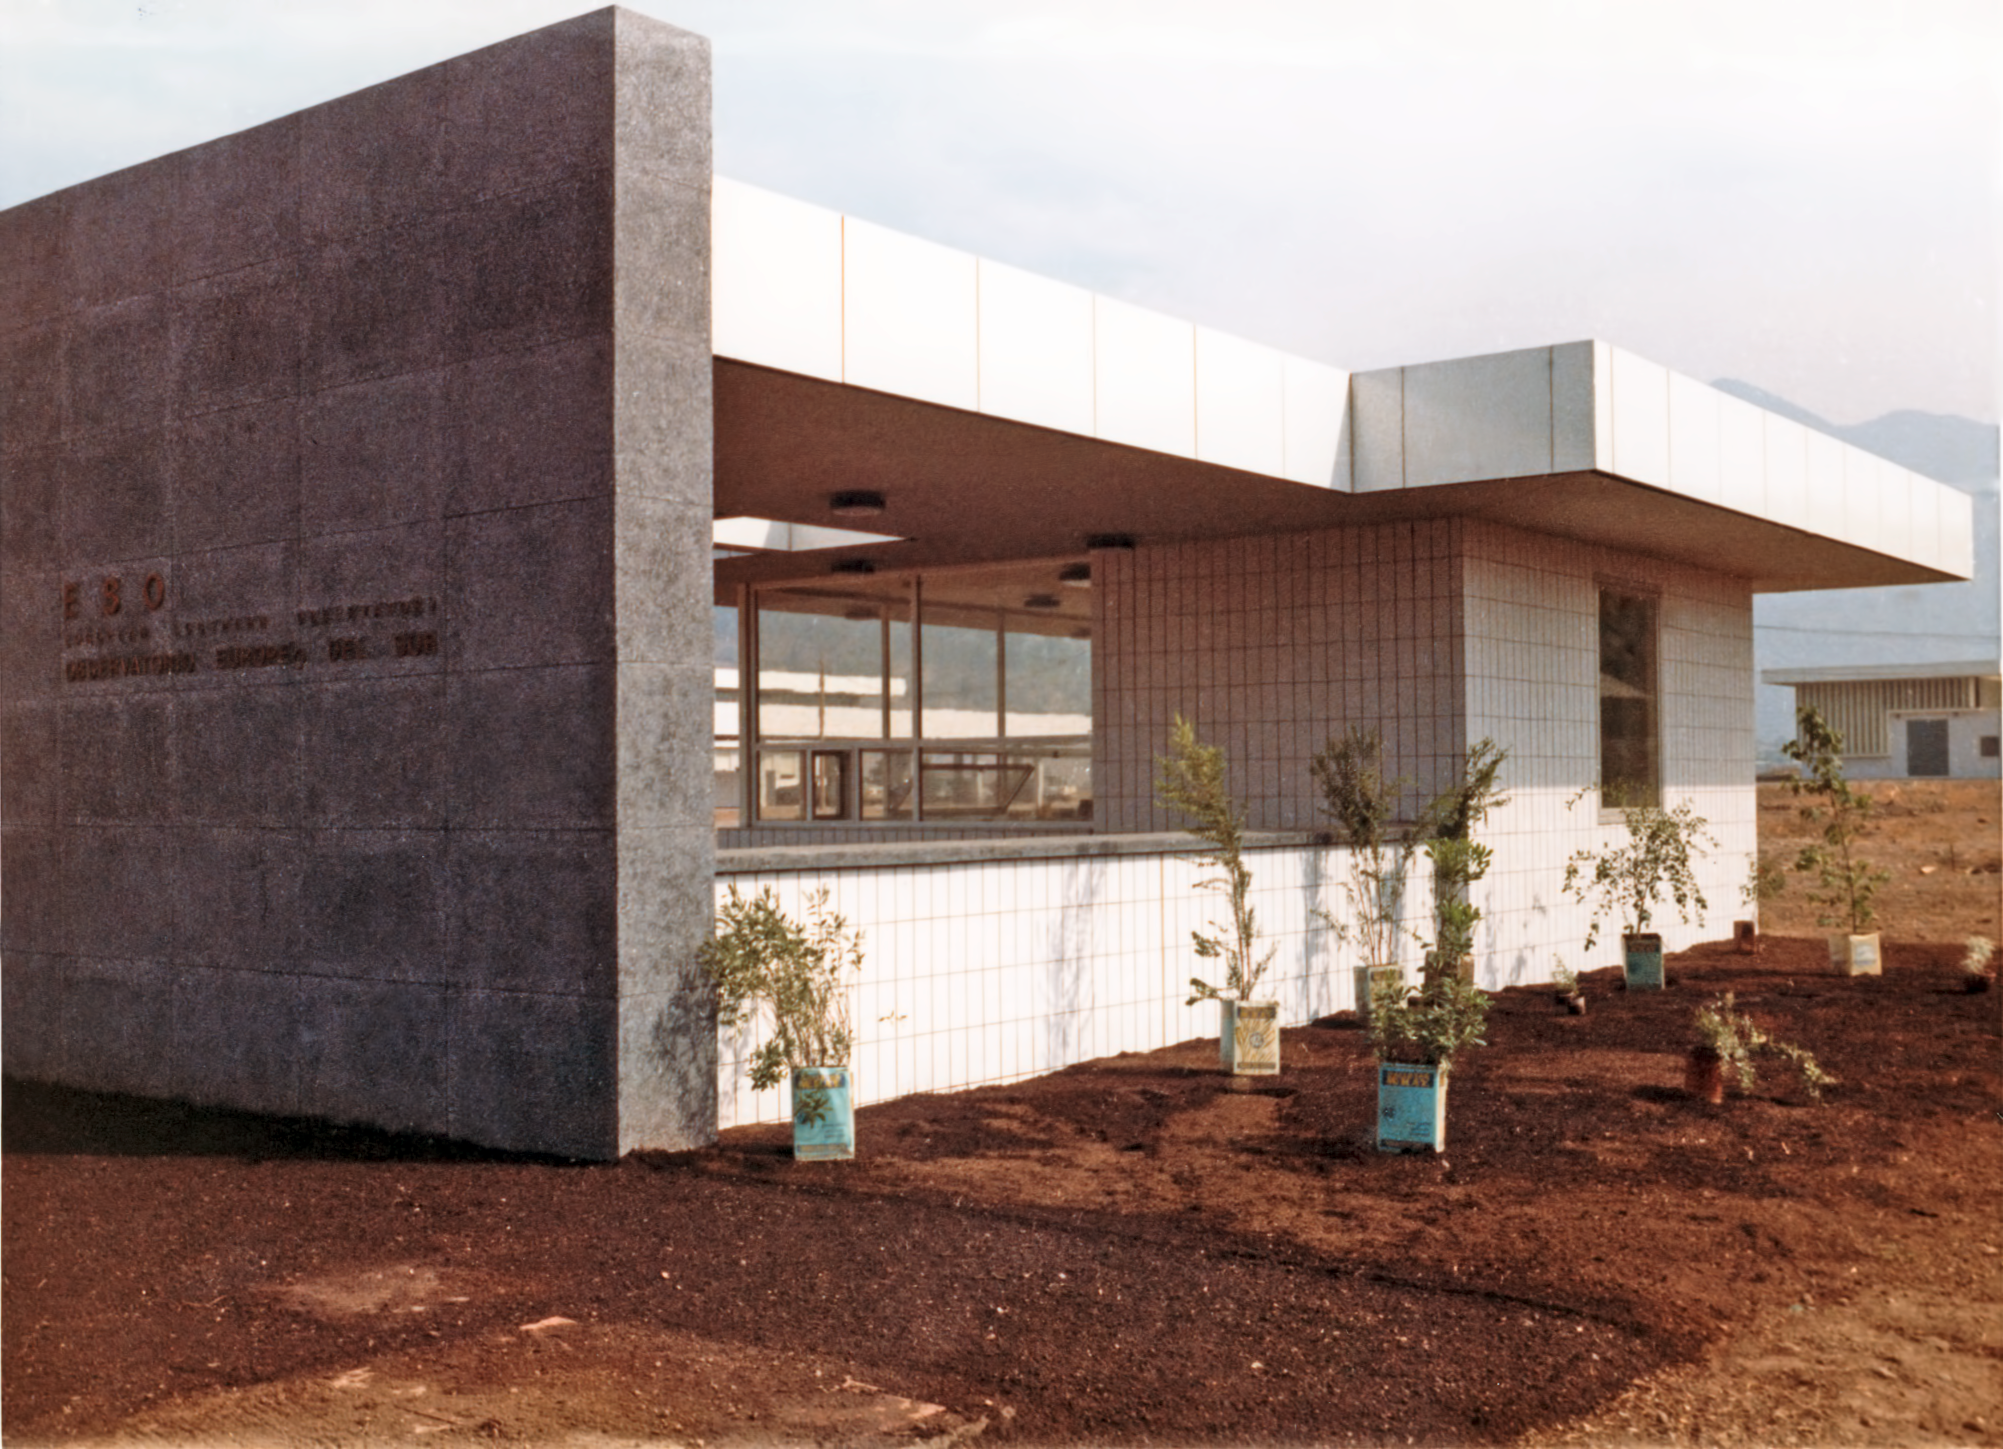

ESO Vitacura Offices in 1969

The main entrance to the ESO Vitacura offices, in Santiago, Chile, in 1969.

Credit: ESO/Hochtief